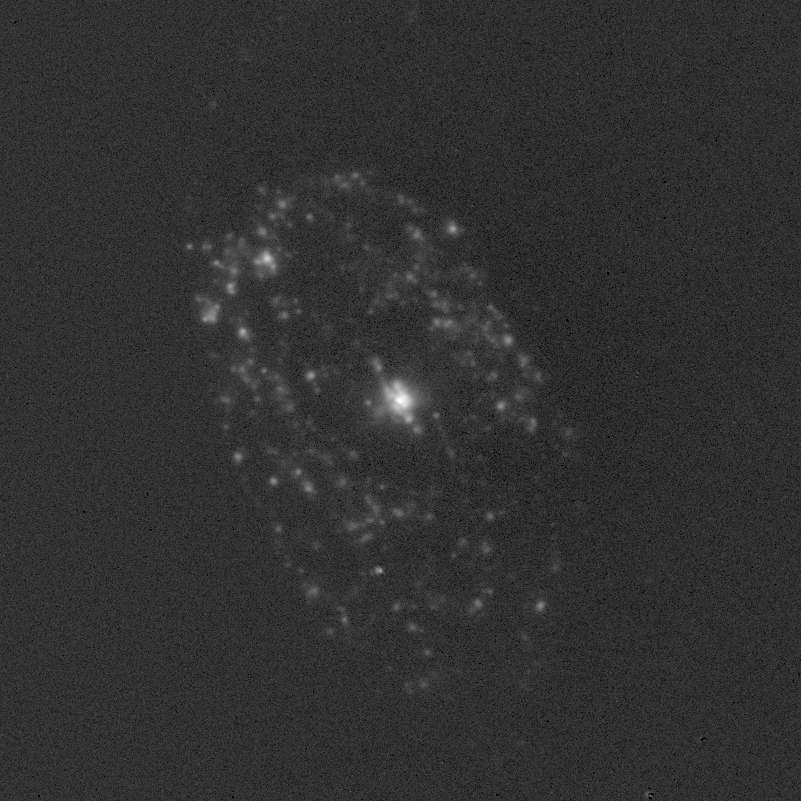

Spiral galaxy NGC 470

GC470 in the light of ionized hydrogen (H-alpha)

Credit: Shardha Jogee (Yale)/WIYN/NOIRLab/NSF